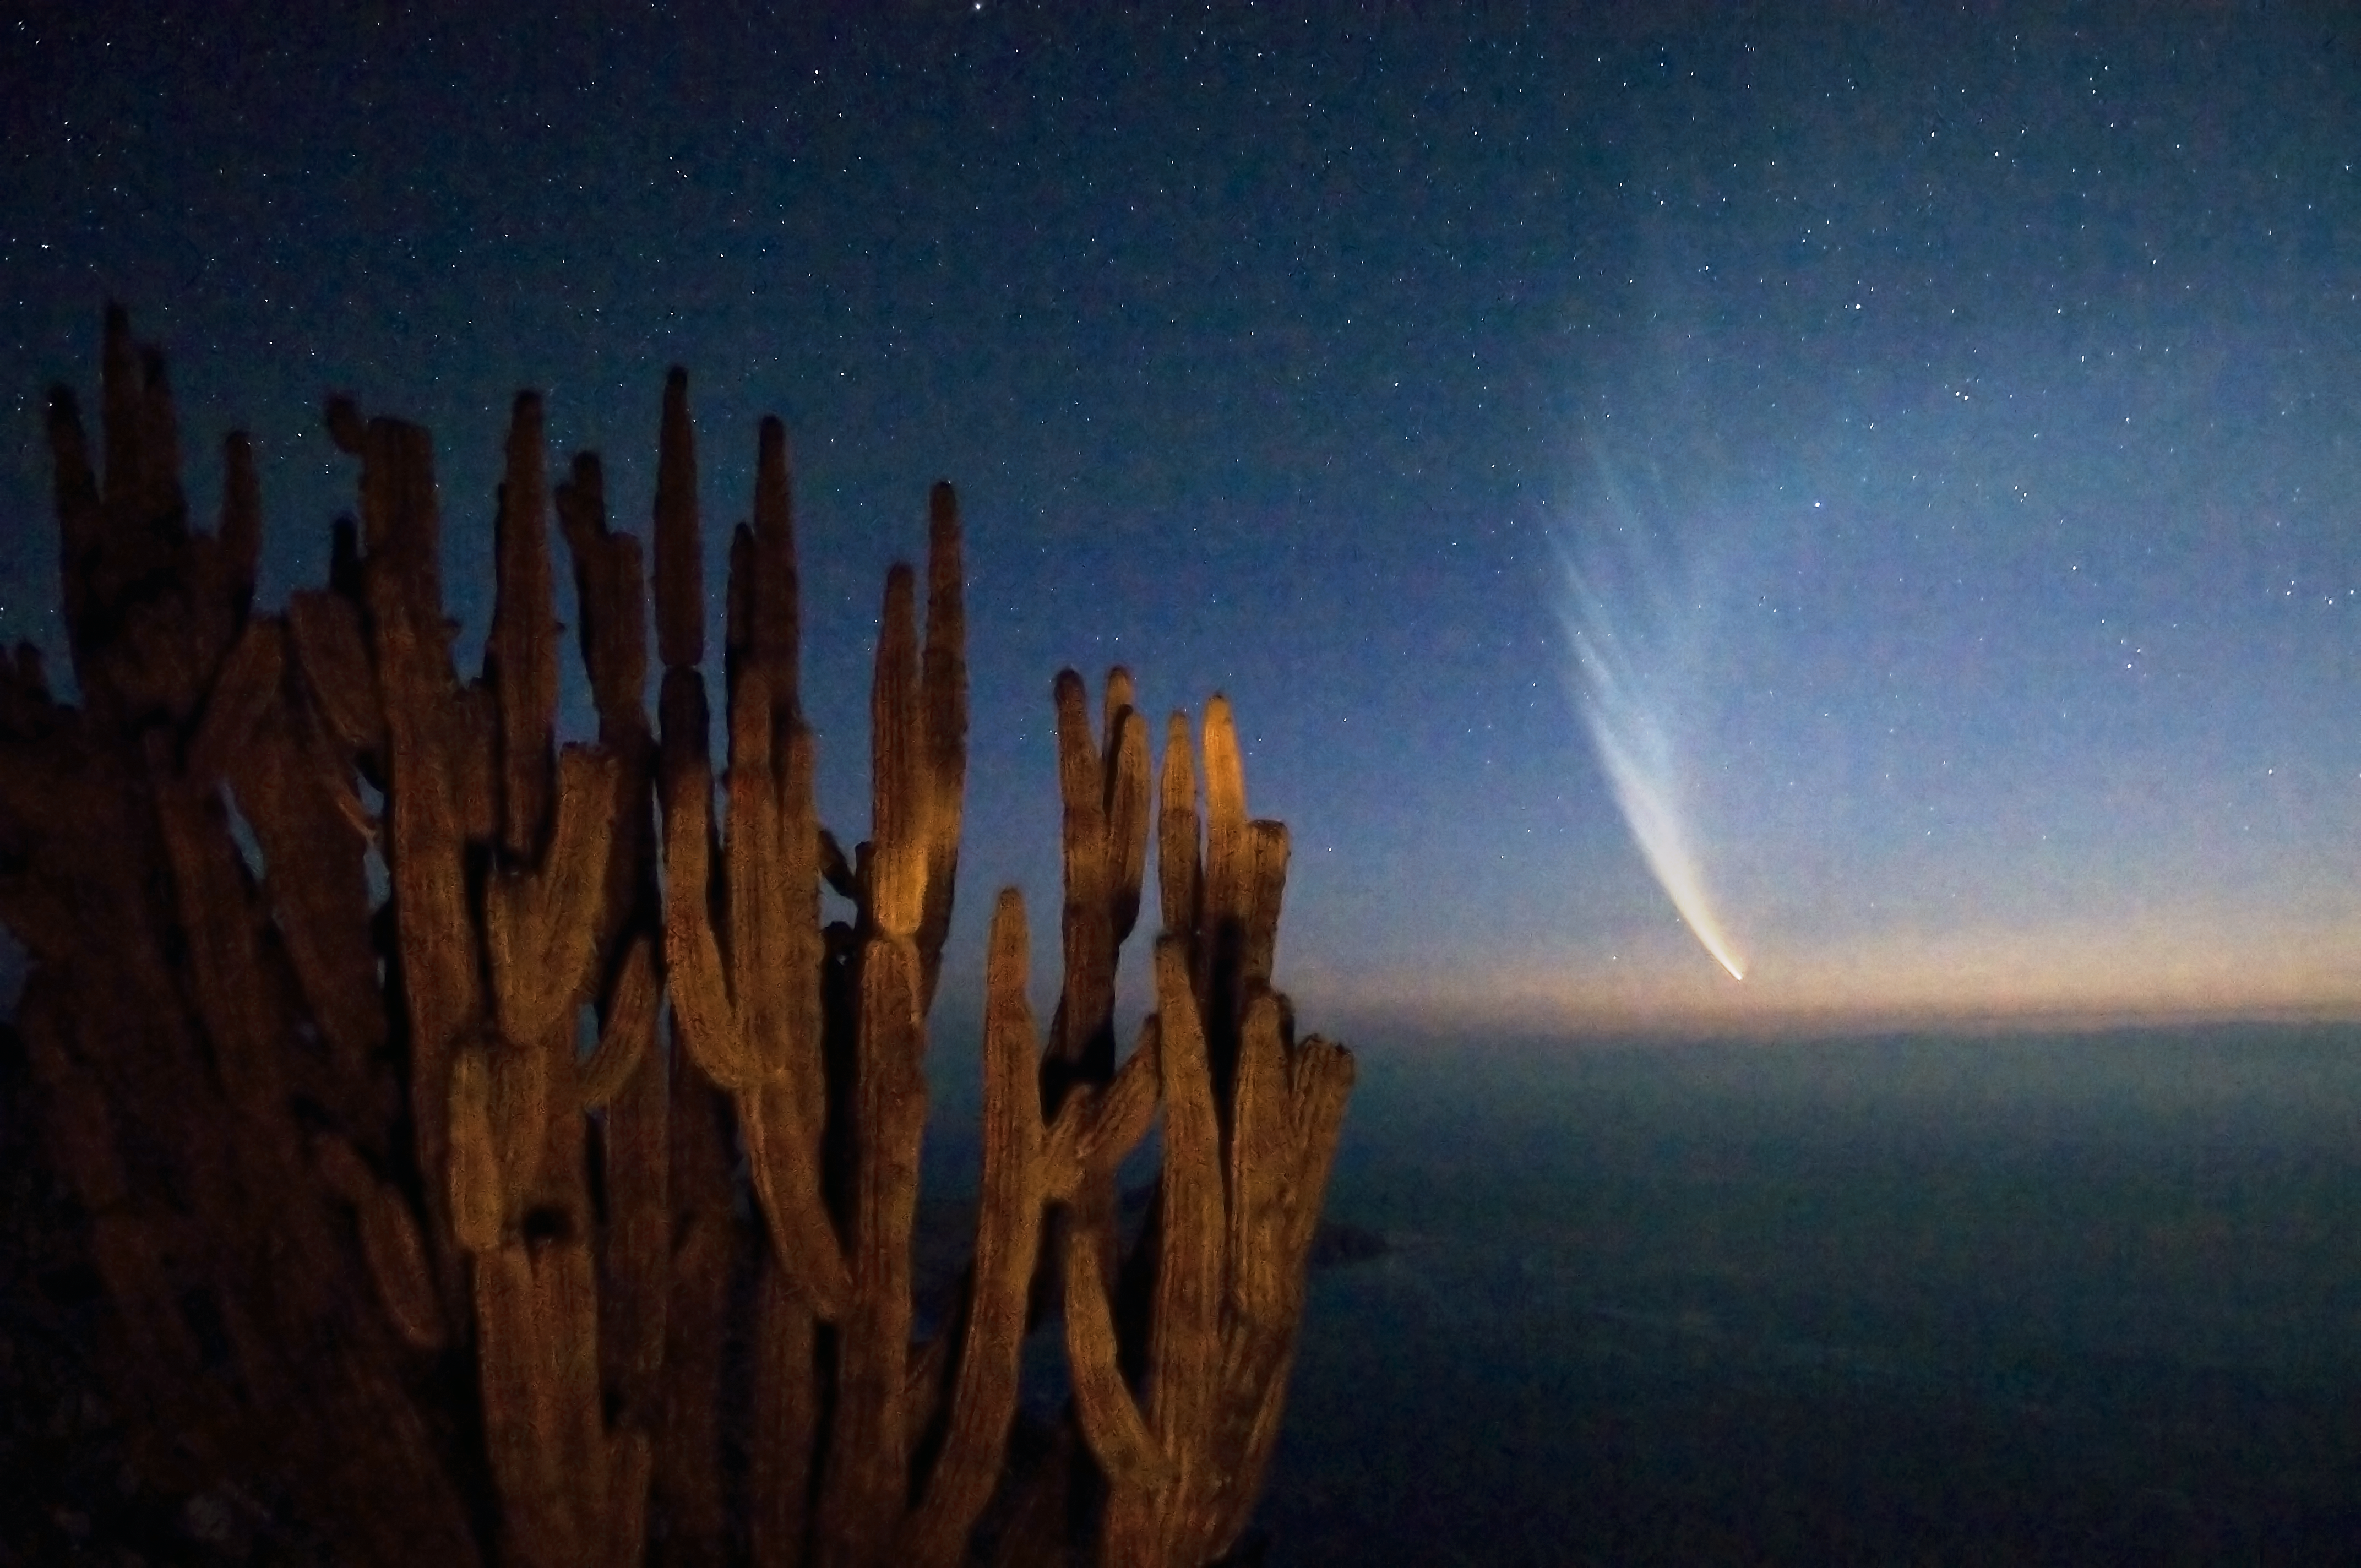

Comet McNaught over the Atacama Desert

Comet C/2006 P1 (McNaught), which reached its perihelion in January 2007, unexpectedly becoming the brightest comet in the previous 40 years, is seen from the coast of the II Region of Chile, near Antofagasta. This area of the Atacama Desert offers excellent conditions for professional astronomy. The II Region of Chile hosts the ESO Very Large Telescope (VLT), the most advanced optical-infrared ground-based astronomical facility in the world, located some 120 km south from Antofagasta and the ALMA project, the largest radio observatory in the world, under construction at 5000 metres altitude, near San Pedro de Atacama. Moreover, Cerro Armazones, a 3046 metres high mountain located some 20 km away from Paranal, is the selected site for the Extremely Large Telescope, the world's biggest eye on the sky.

This photograph was taken by ESO Photo Ambassador Gerhard Hüdepohl.

Credit: G. Hüdepohl (atacamaphoto.com)/ESO